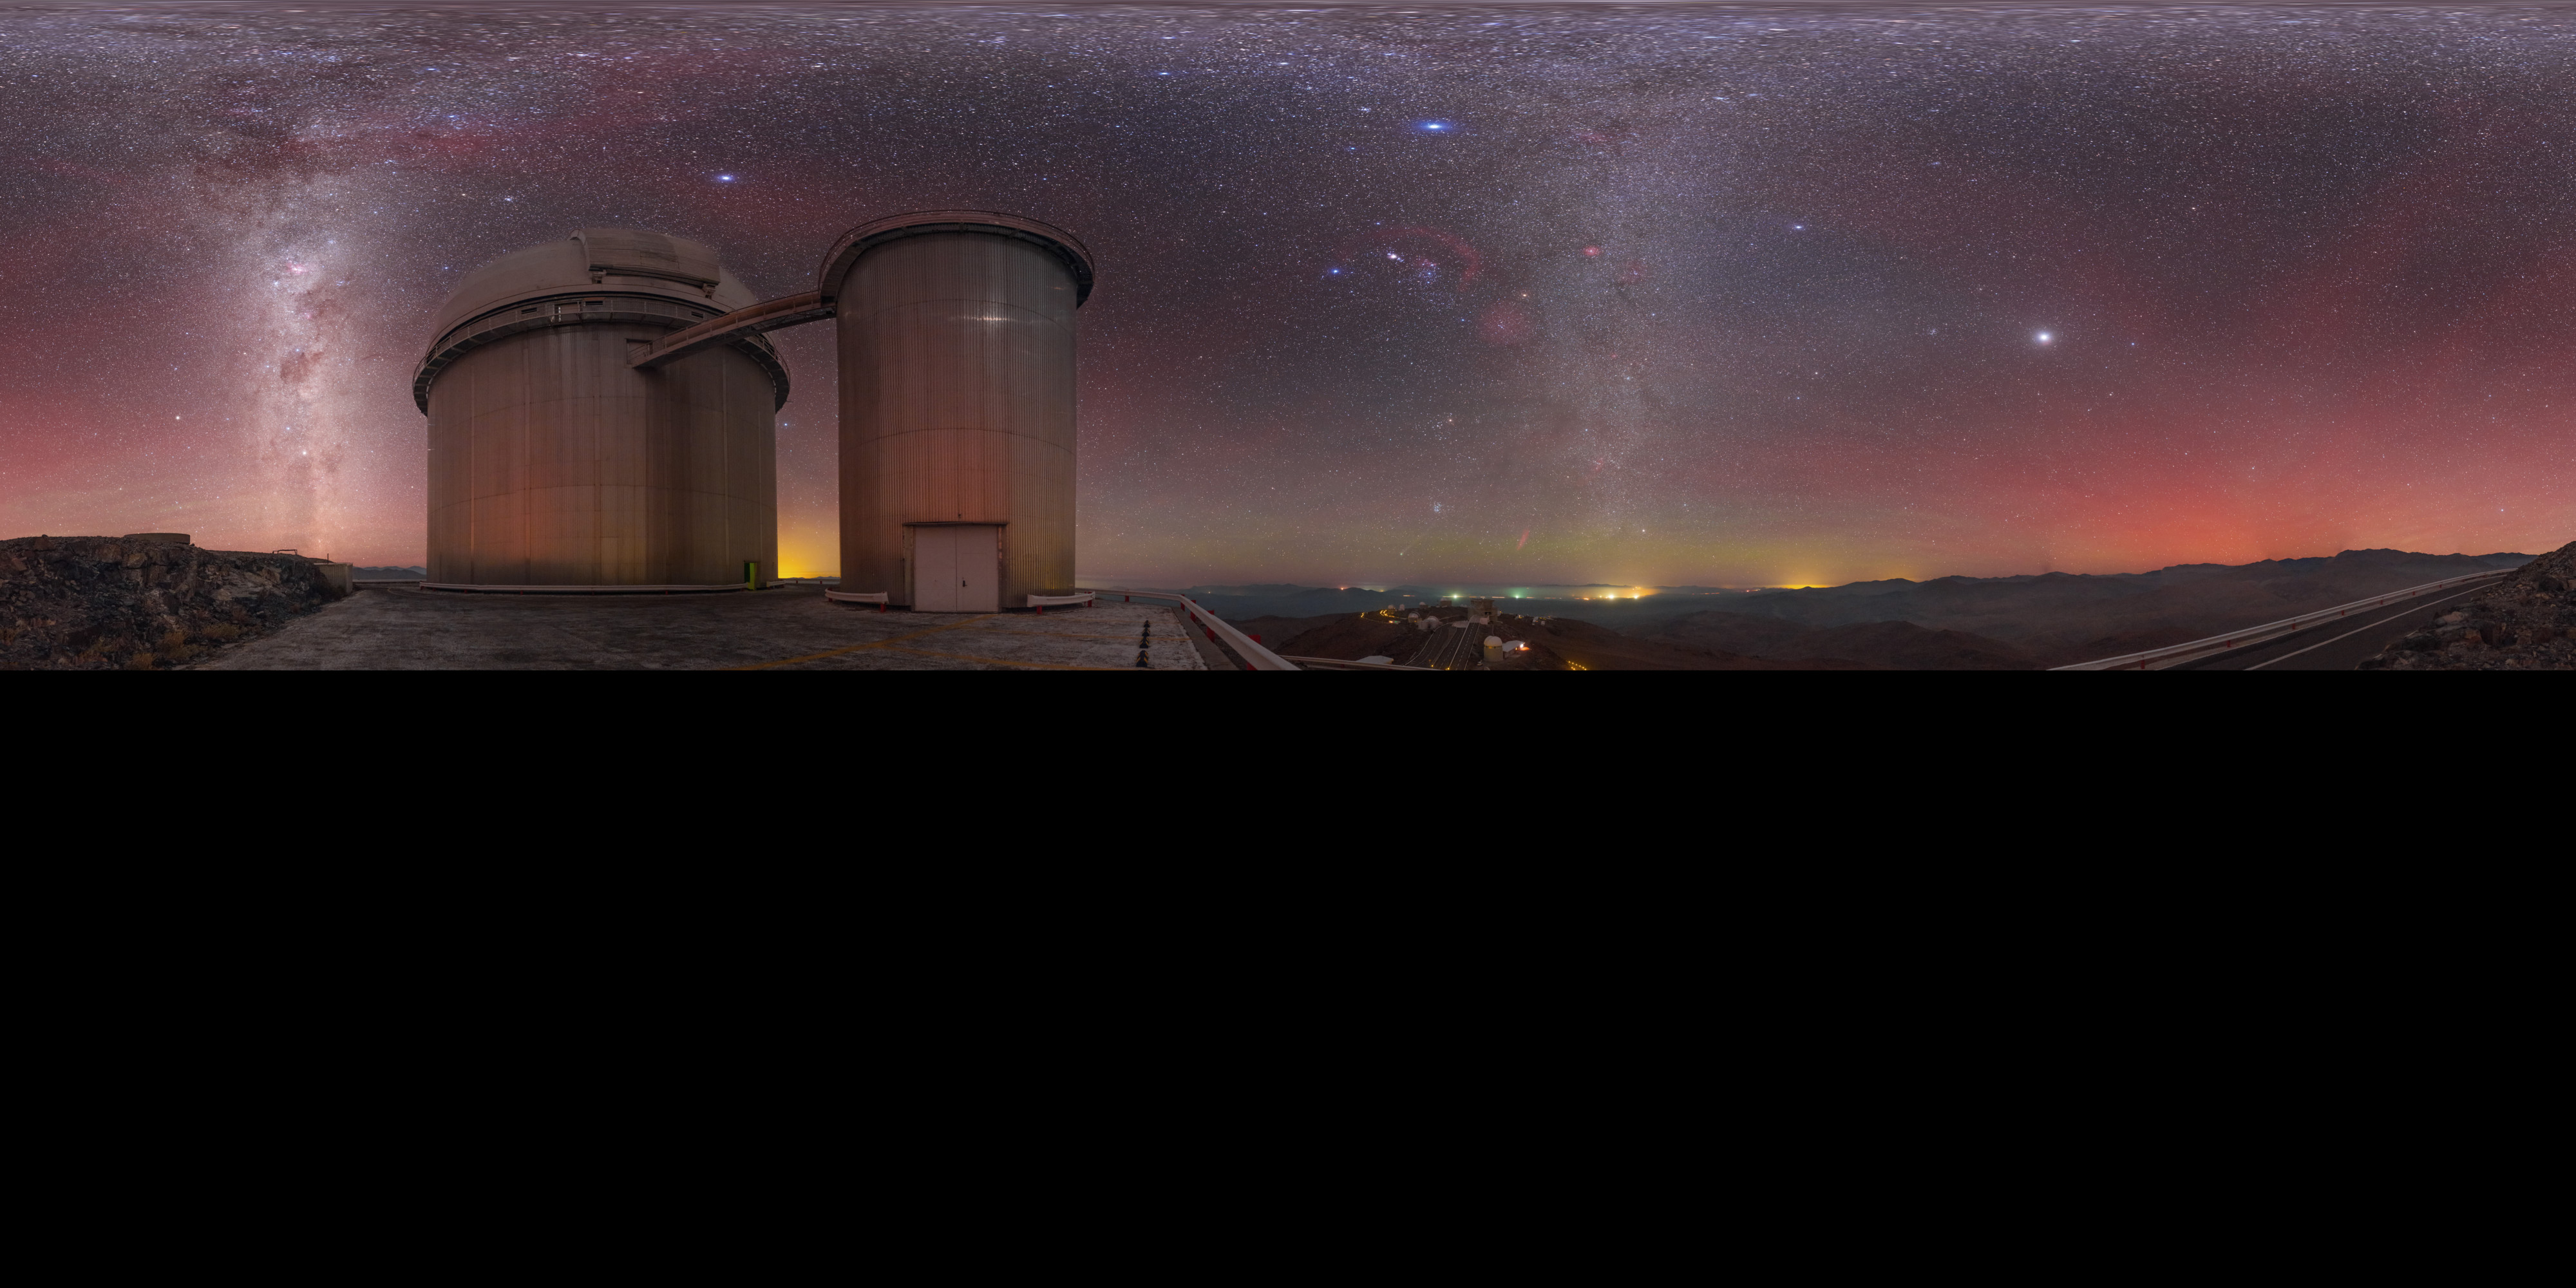

Airglow above the ESO 3.6-metre telescope

Captured in January 2015, airglow is seen to produce reddish hues that fill the sky above the ESO 3.6-metre telescope, based at La Silla Observatory in northern Chile. This extended to 360 x 180 degrees (with black) panorama view captures the Milky Way and the glow of distant settlements towards the horizon.

Credit: P. Horálek/ESO